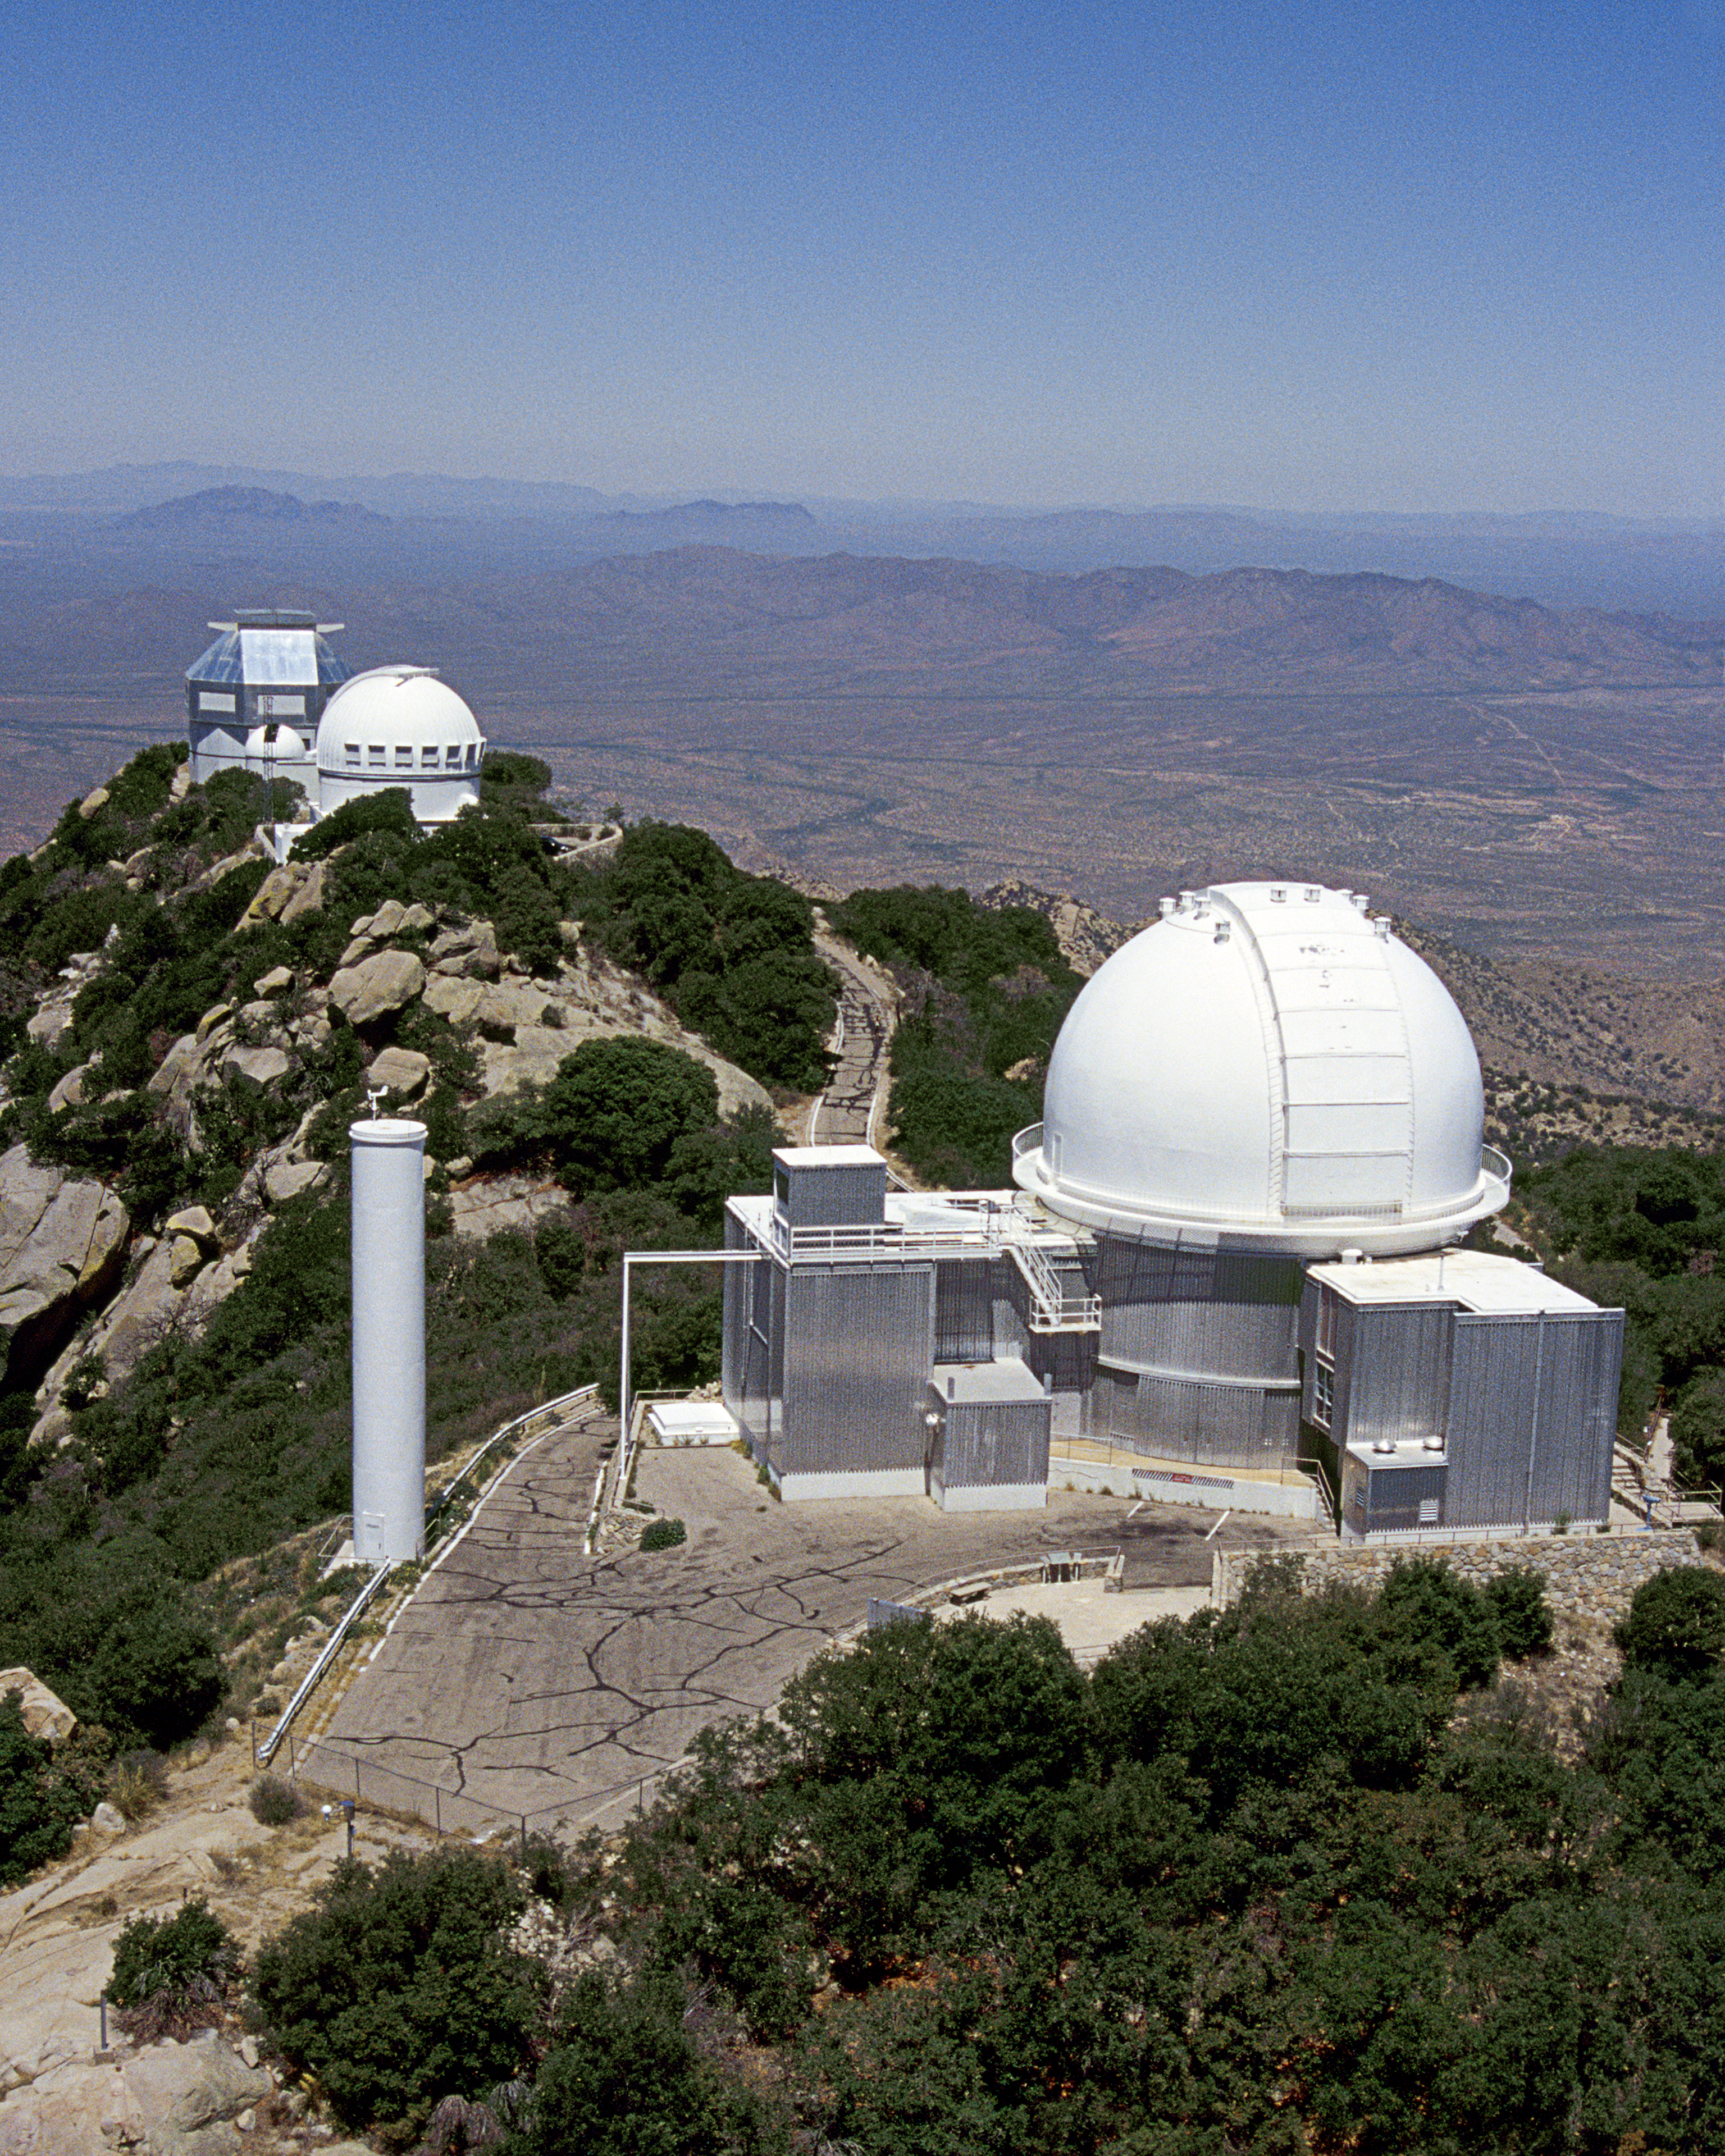

Aerial photography of Kitt Peak National Observatory, 13 June 2003

KPNO 2.1-meter telescope in foreground, showing tower (left) which is part of the Coude Feed system. In the background, the WIYN 0.9-meter telescope is in front of the WIYN 3.5-meter, with the small dome of the (unused) 0.4-meter telescope visible.

Credit: NOIRLab/NSF/AURA